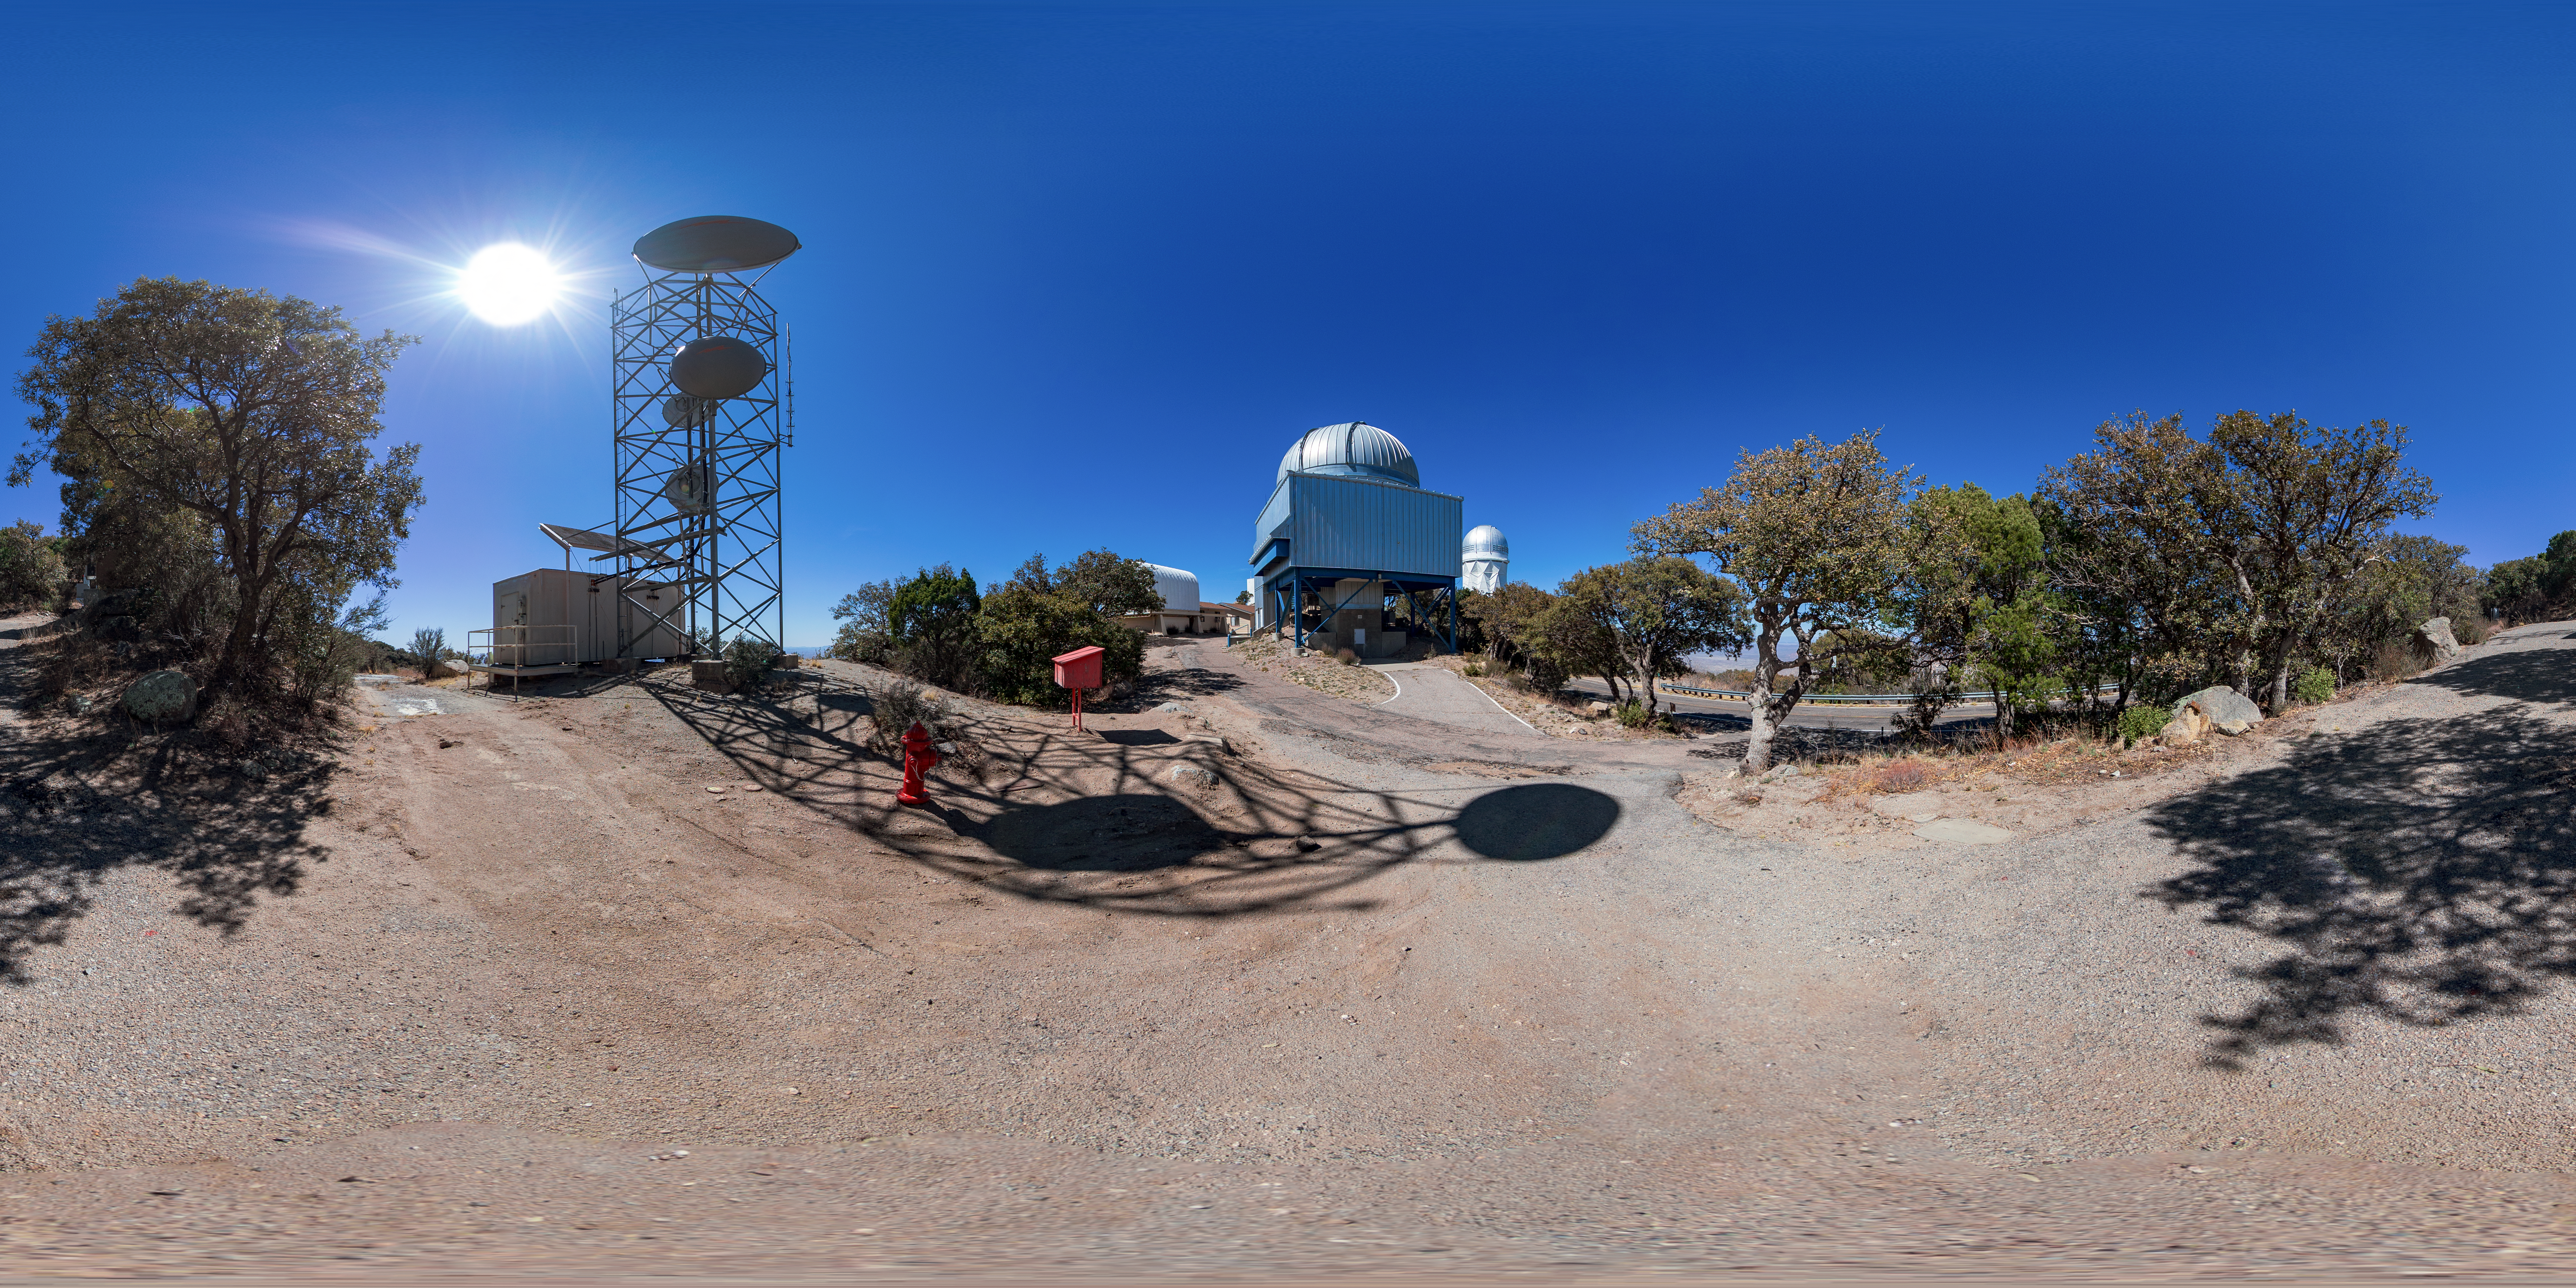

UA 1.8-meter Spacewatch Telescope 360 Panorama

A 360 panorama view of the UA 1.8-meter Spacewatch Telescope at Kitt Peak National Observatory (KPNO), a Program of NSF NOIRLab.

Credit: KPNO/NOIRLab/NSF/AURA/T. Matsopoulos